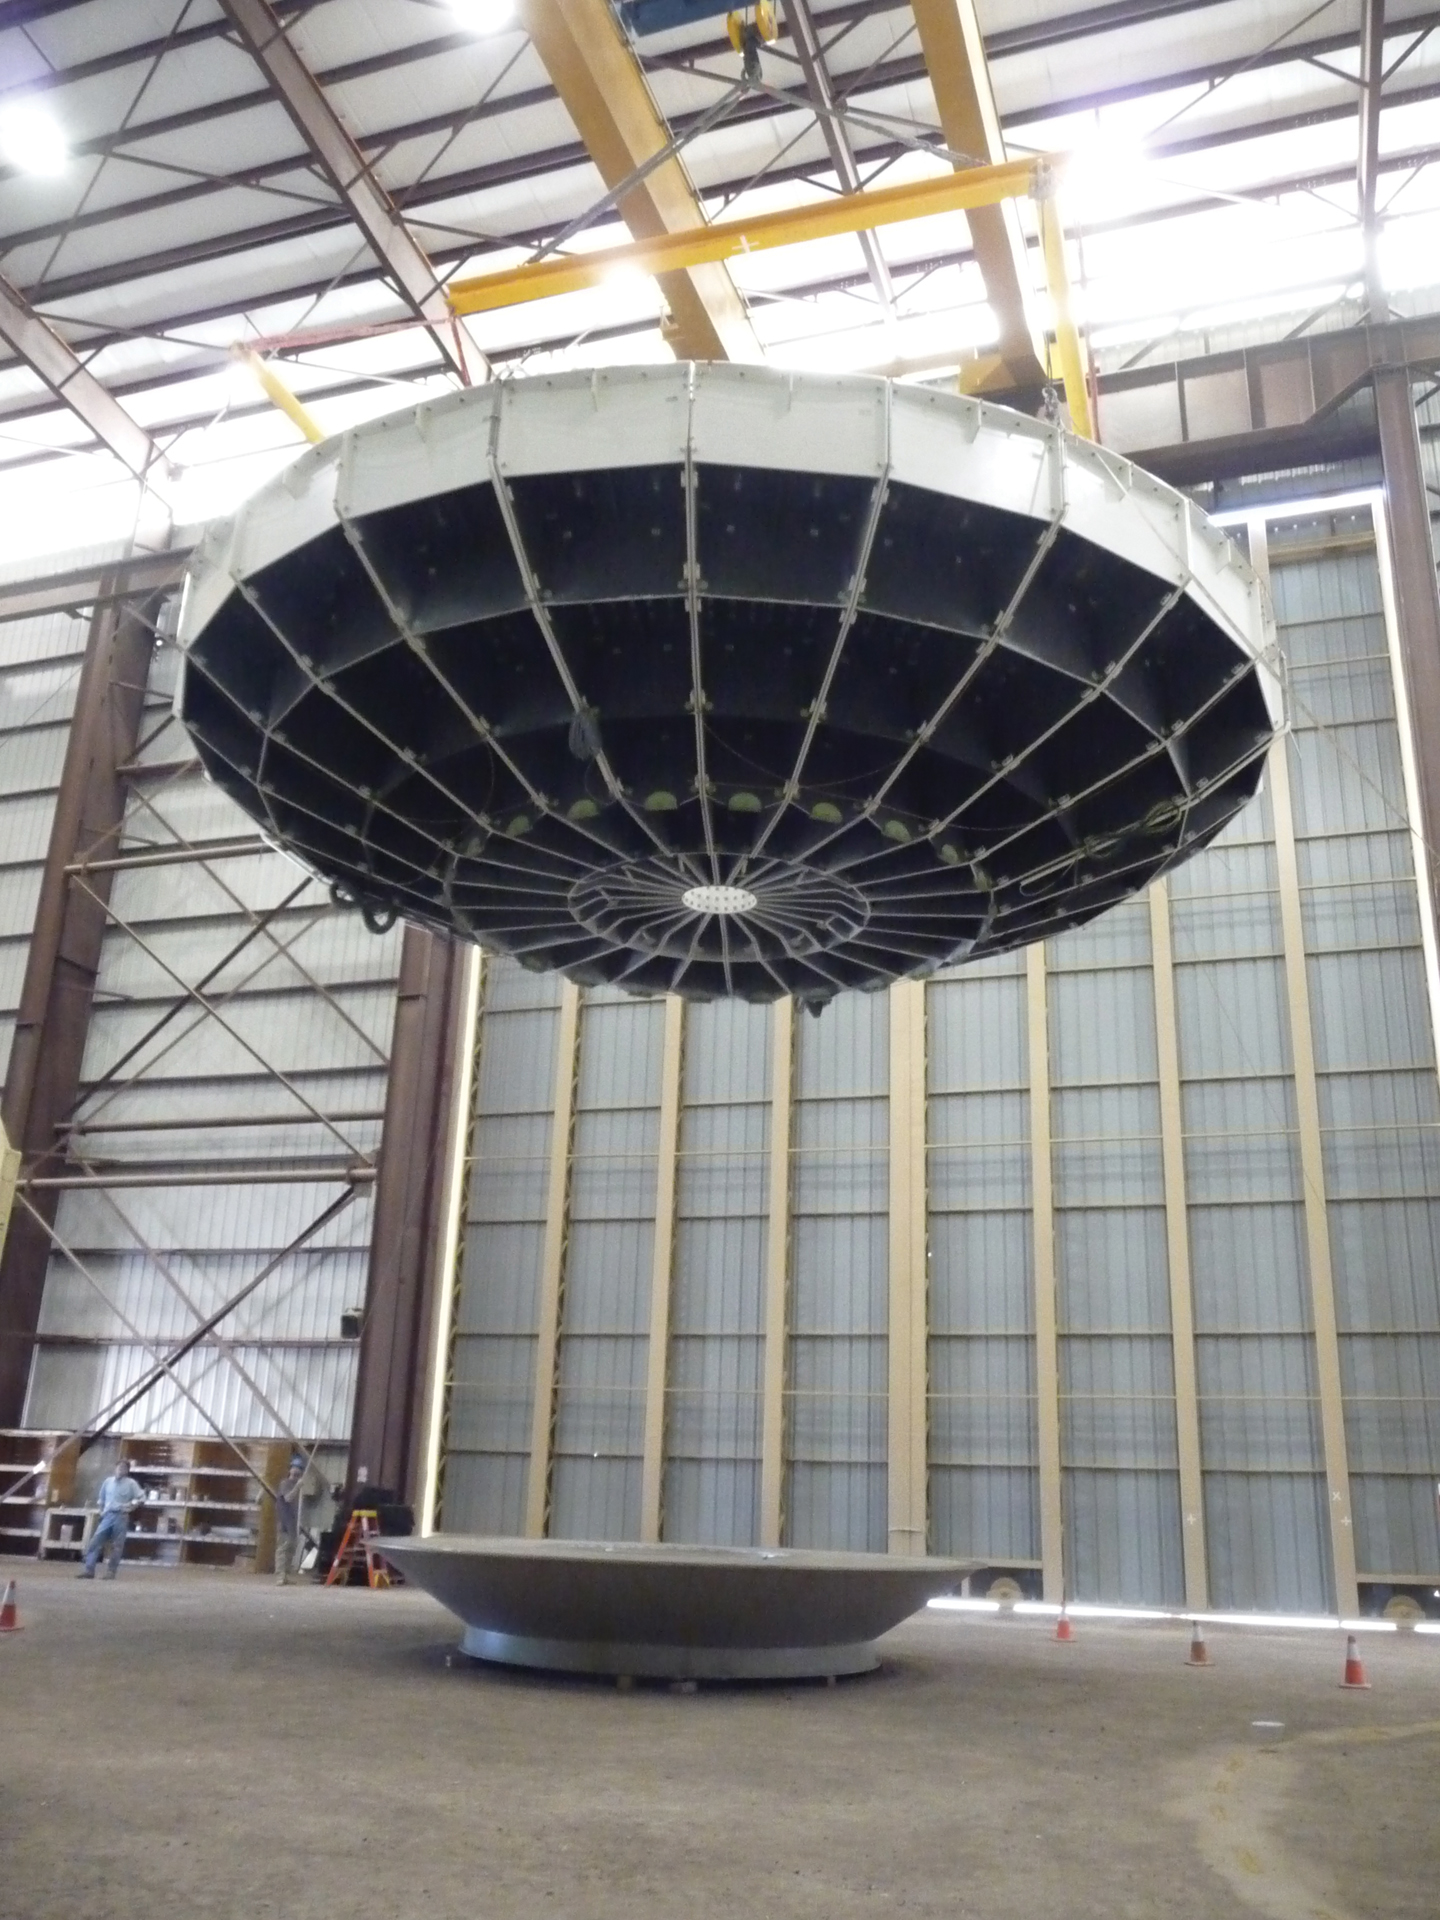

Flying Saucer or ALMA dish?

A 12-meter North American ALMA dish is raised from its construction platform by a ceiling crane inside the Vertex Assembly Building at the ALMA Operations Support Facility in northern Chile. It was then driven to and lowered onto a telescope base. From below the rounded shape of the dish resembles a fly saucer.

Credit: T. Burchell, NRAO/AUI/NSF